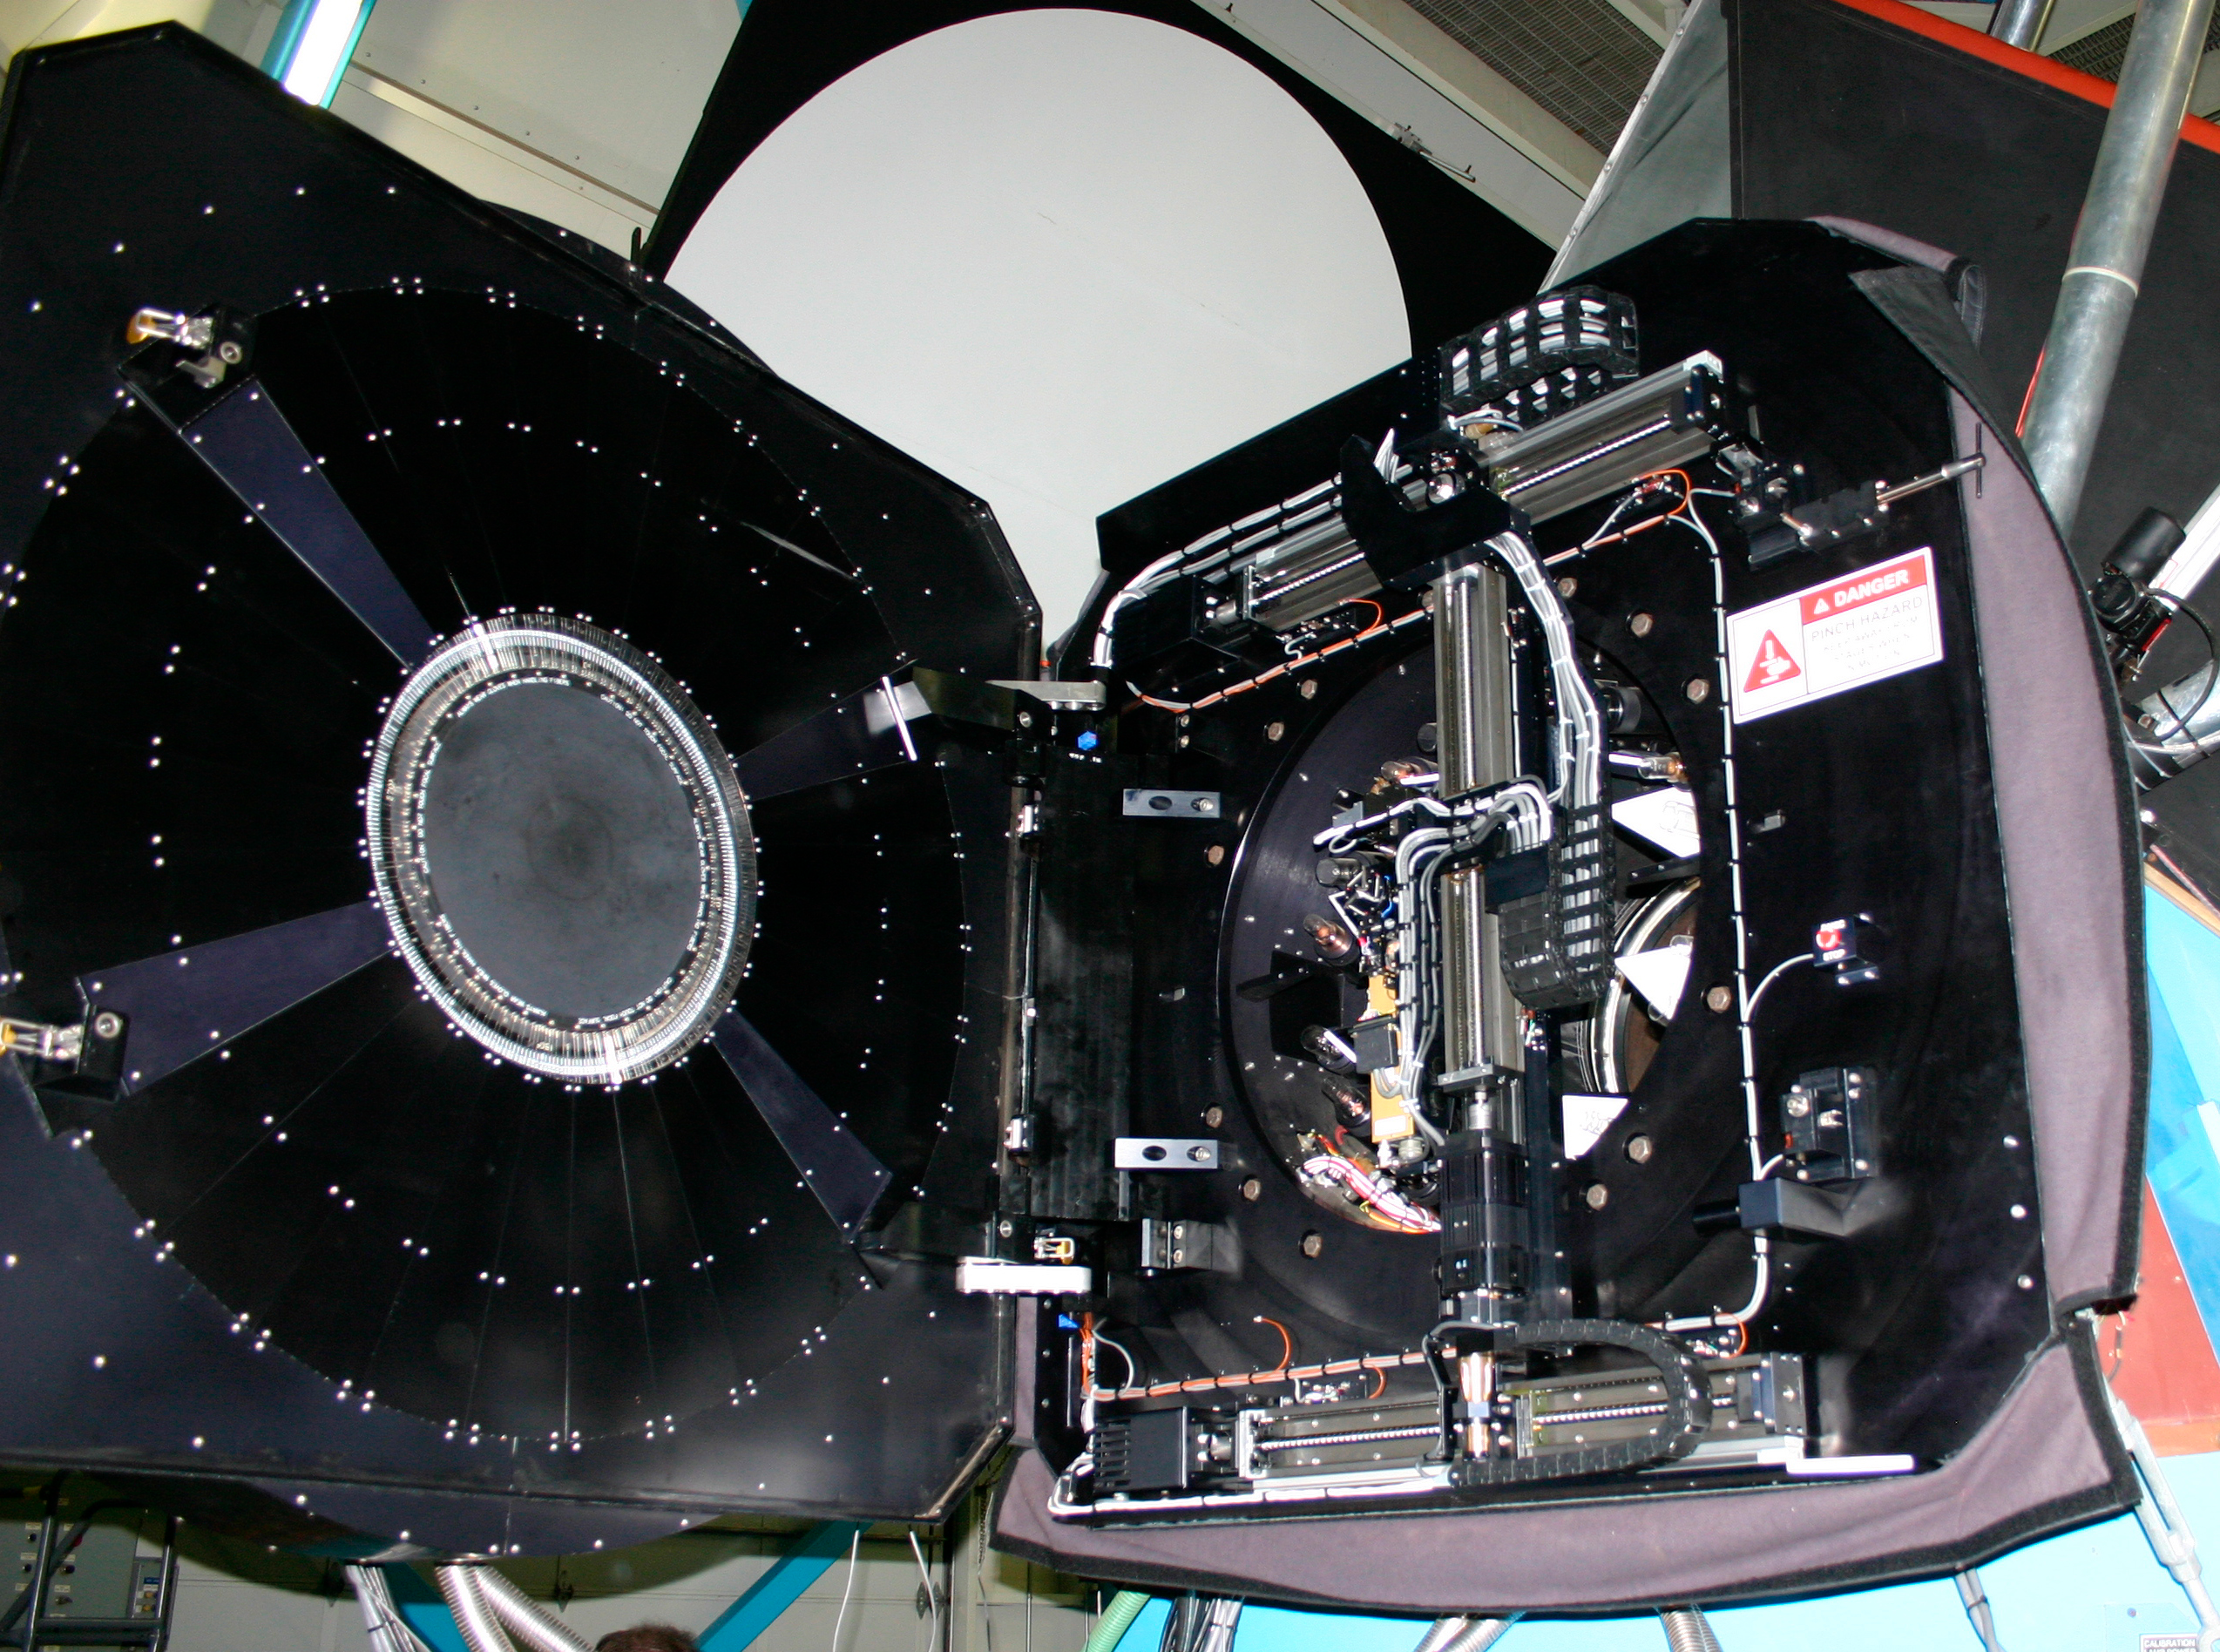

Hydra, open to view

The WIYN Hydra fiber positioner uses a robotic "gripper" (right) on an x-y stage to move buttons containing optical fibers to appropriate locations in a thirty arc minute field (left). Roughly 100 fibers can be deployed at the same time. Each of these fibers then feeds light to a single spectrograph (downstairs), allowing data to be recorded from 100 objects at once. You can also see a close-up of the gripper, and a separate view of the focal plane.

Credit: Phil Massey, Lowell Obs./NOIRLab/NSF/AURA/